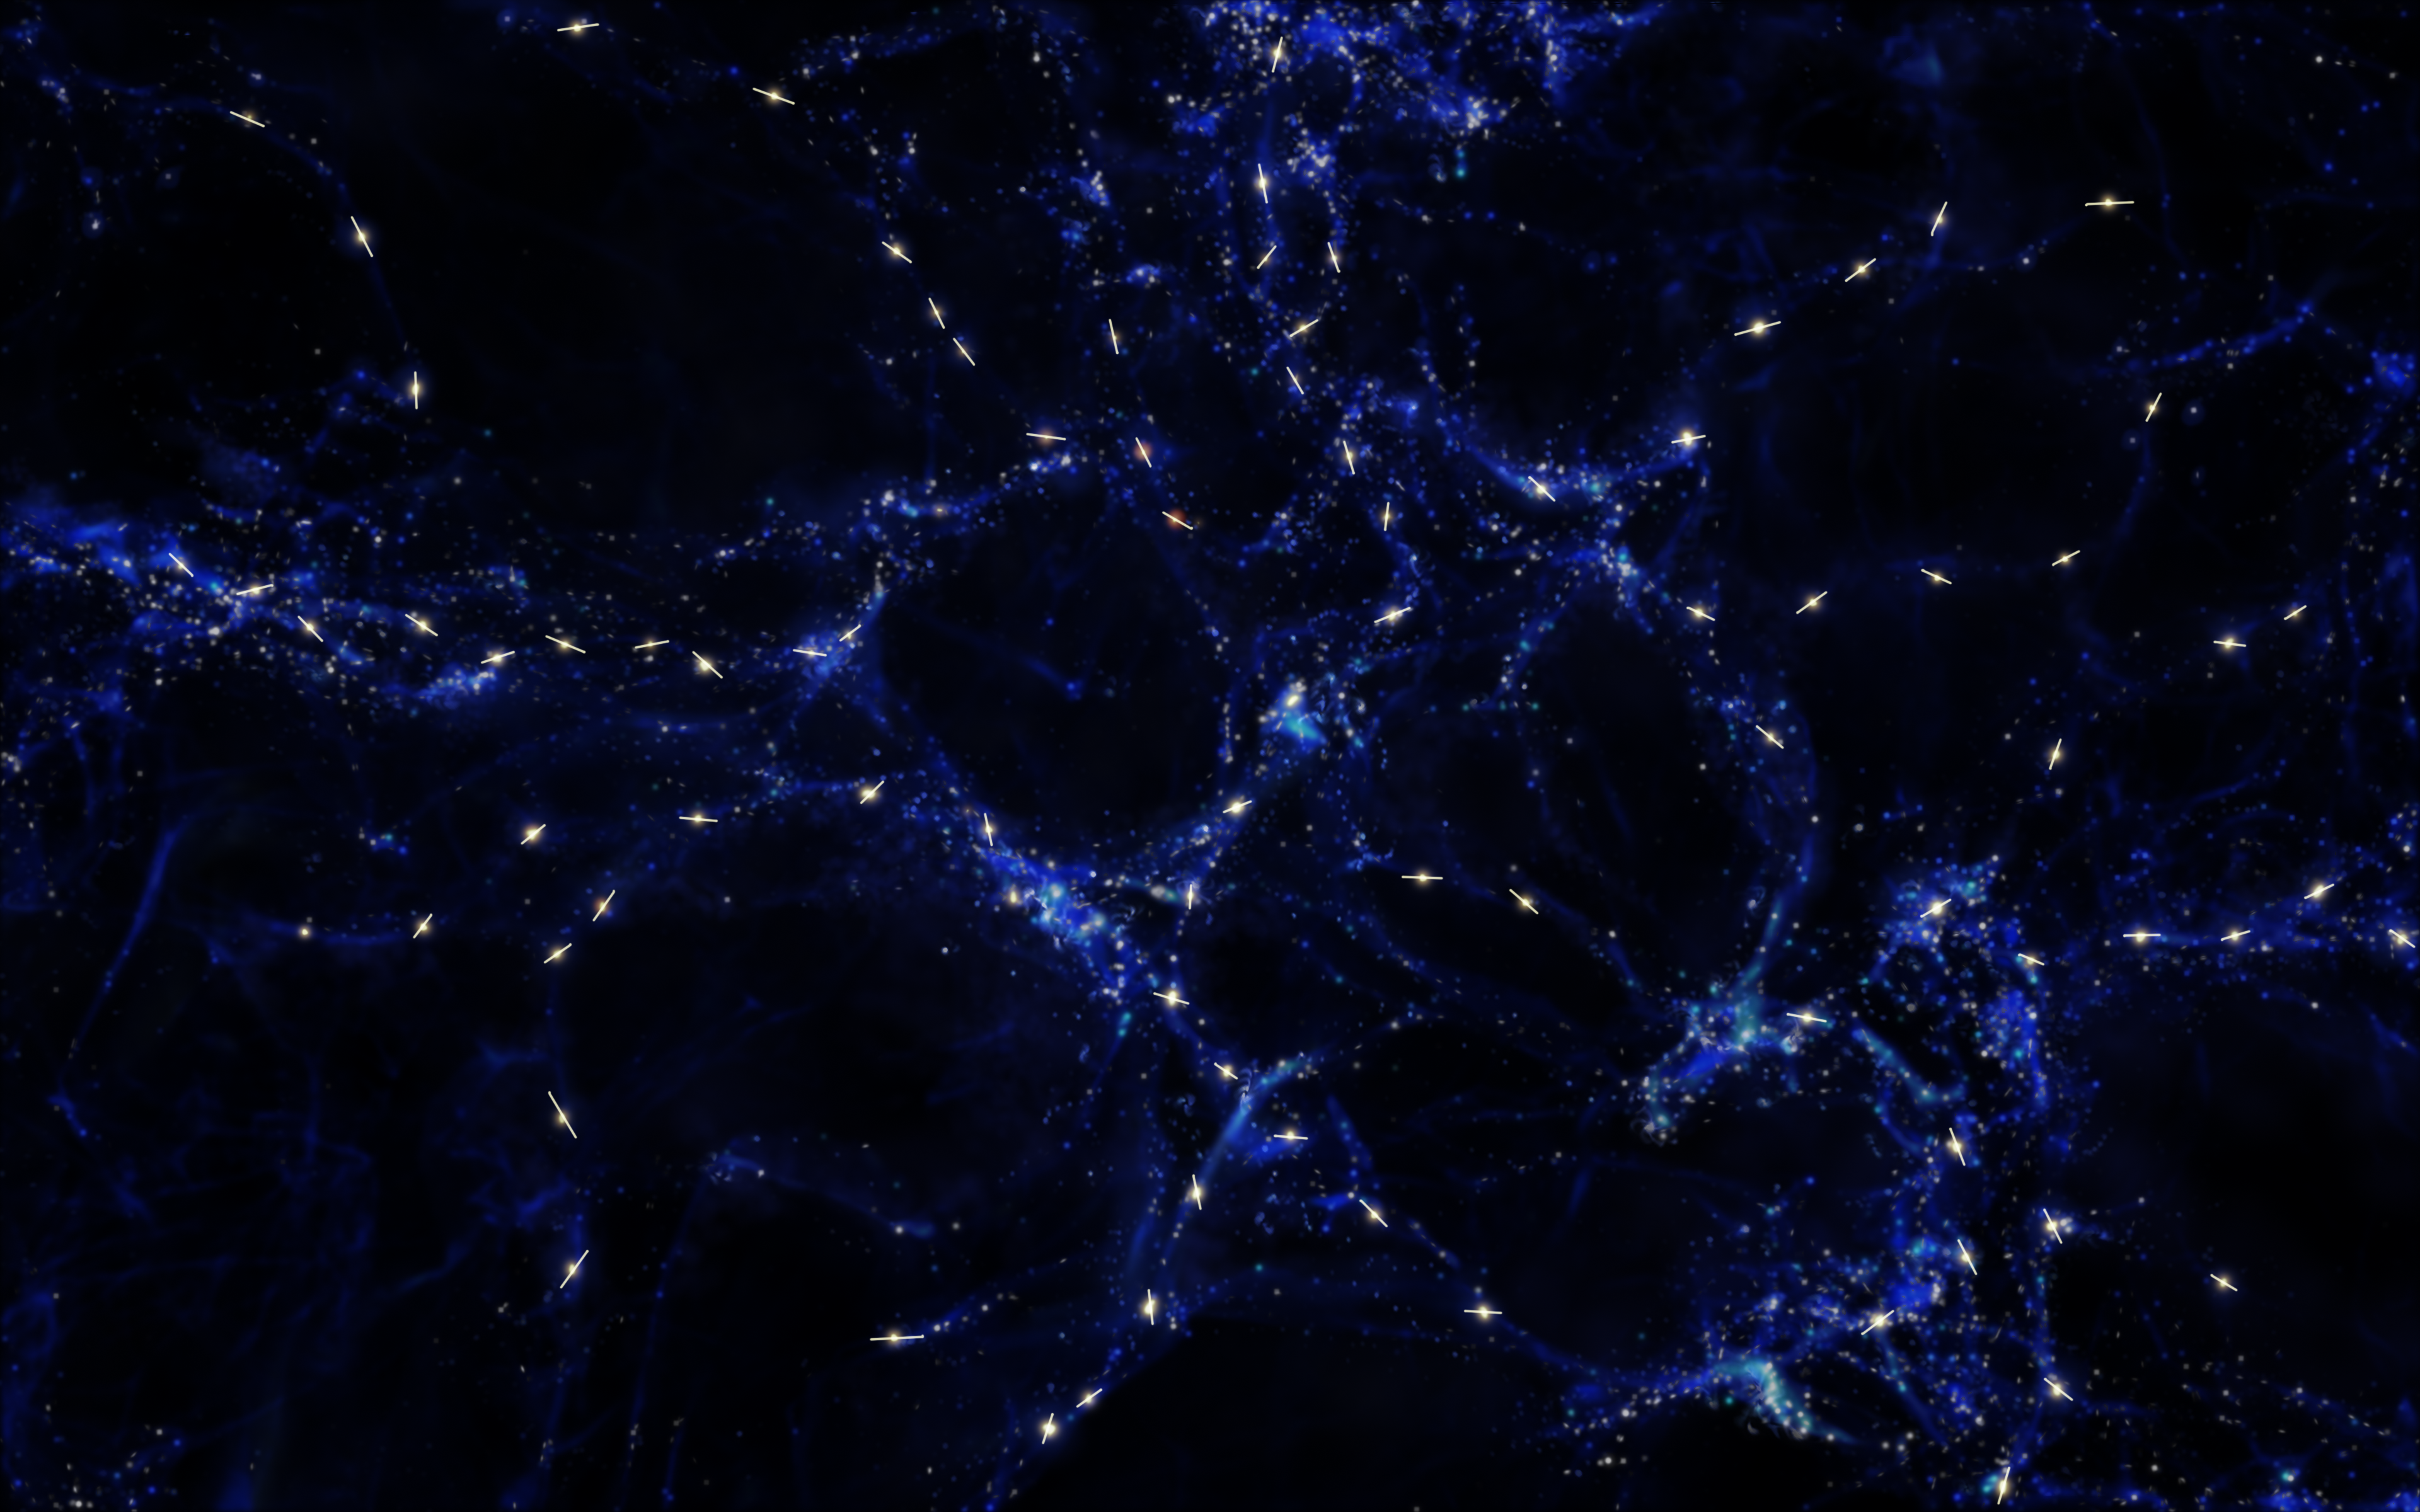

Artist’s impression of mysterious alignment of quasar rotation axes

This artist's impression shows schematically the mysterious alignments between the spin axes of quasars and the large-scale structures that they inhabit that observations with ESO’s Very Large Telescope have revealed. These alignments are over billions of light-years and are the largest known in the Universe.

The large-scale structure is shown in blue and quasars are marked in white with the rotation axes of their black holes indicated with a line.

This picture is for illustration only and does not depict the real distribution of galaxies and quasars.

Credit: ESO/M. Kornmesser